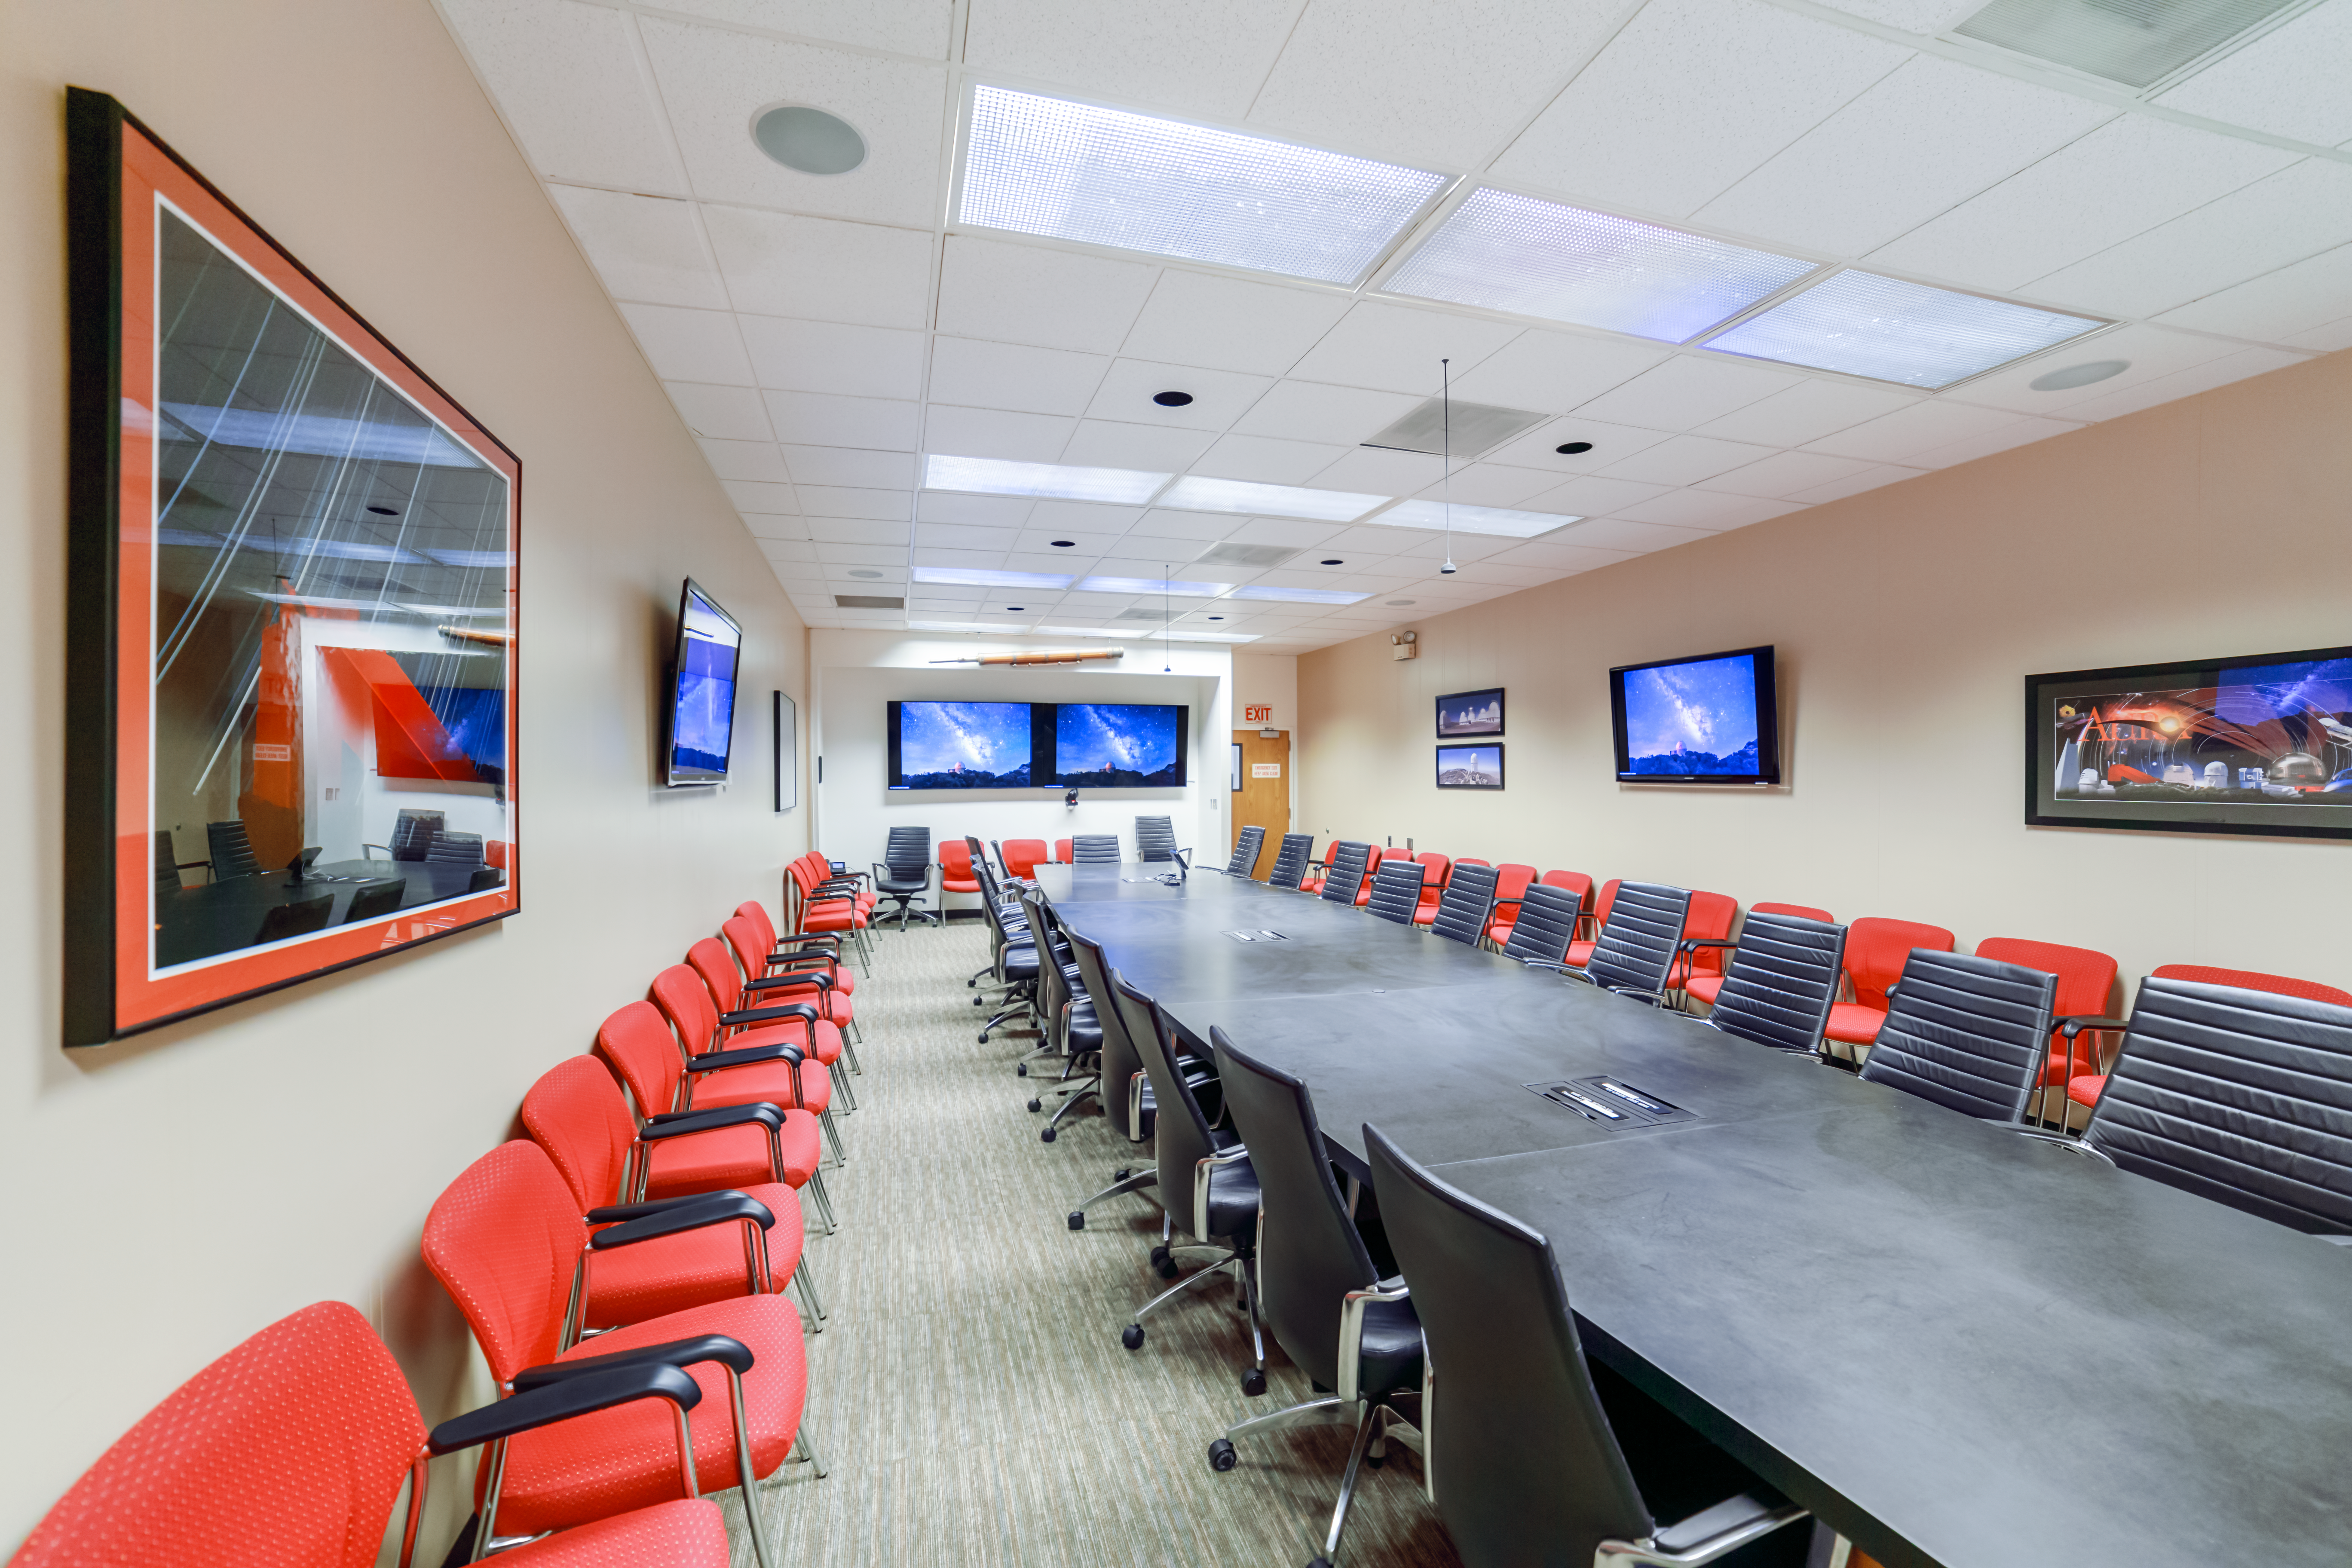

NOIRLab HQ Conference Room

The NOIRLab HQ conference room in Tucson, Arizona.

Credit: NOIRLab/NSF/AURA/P. Horálek